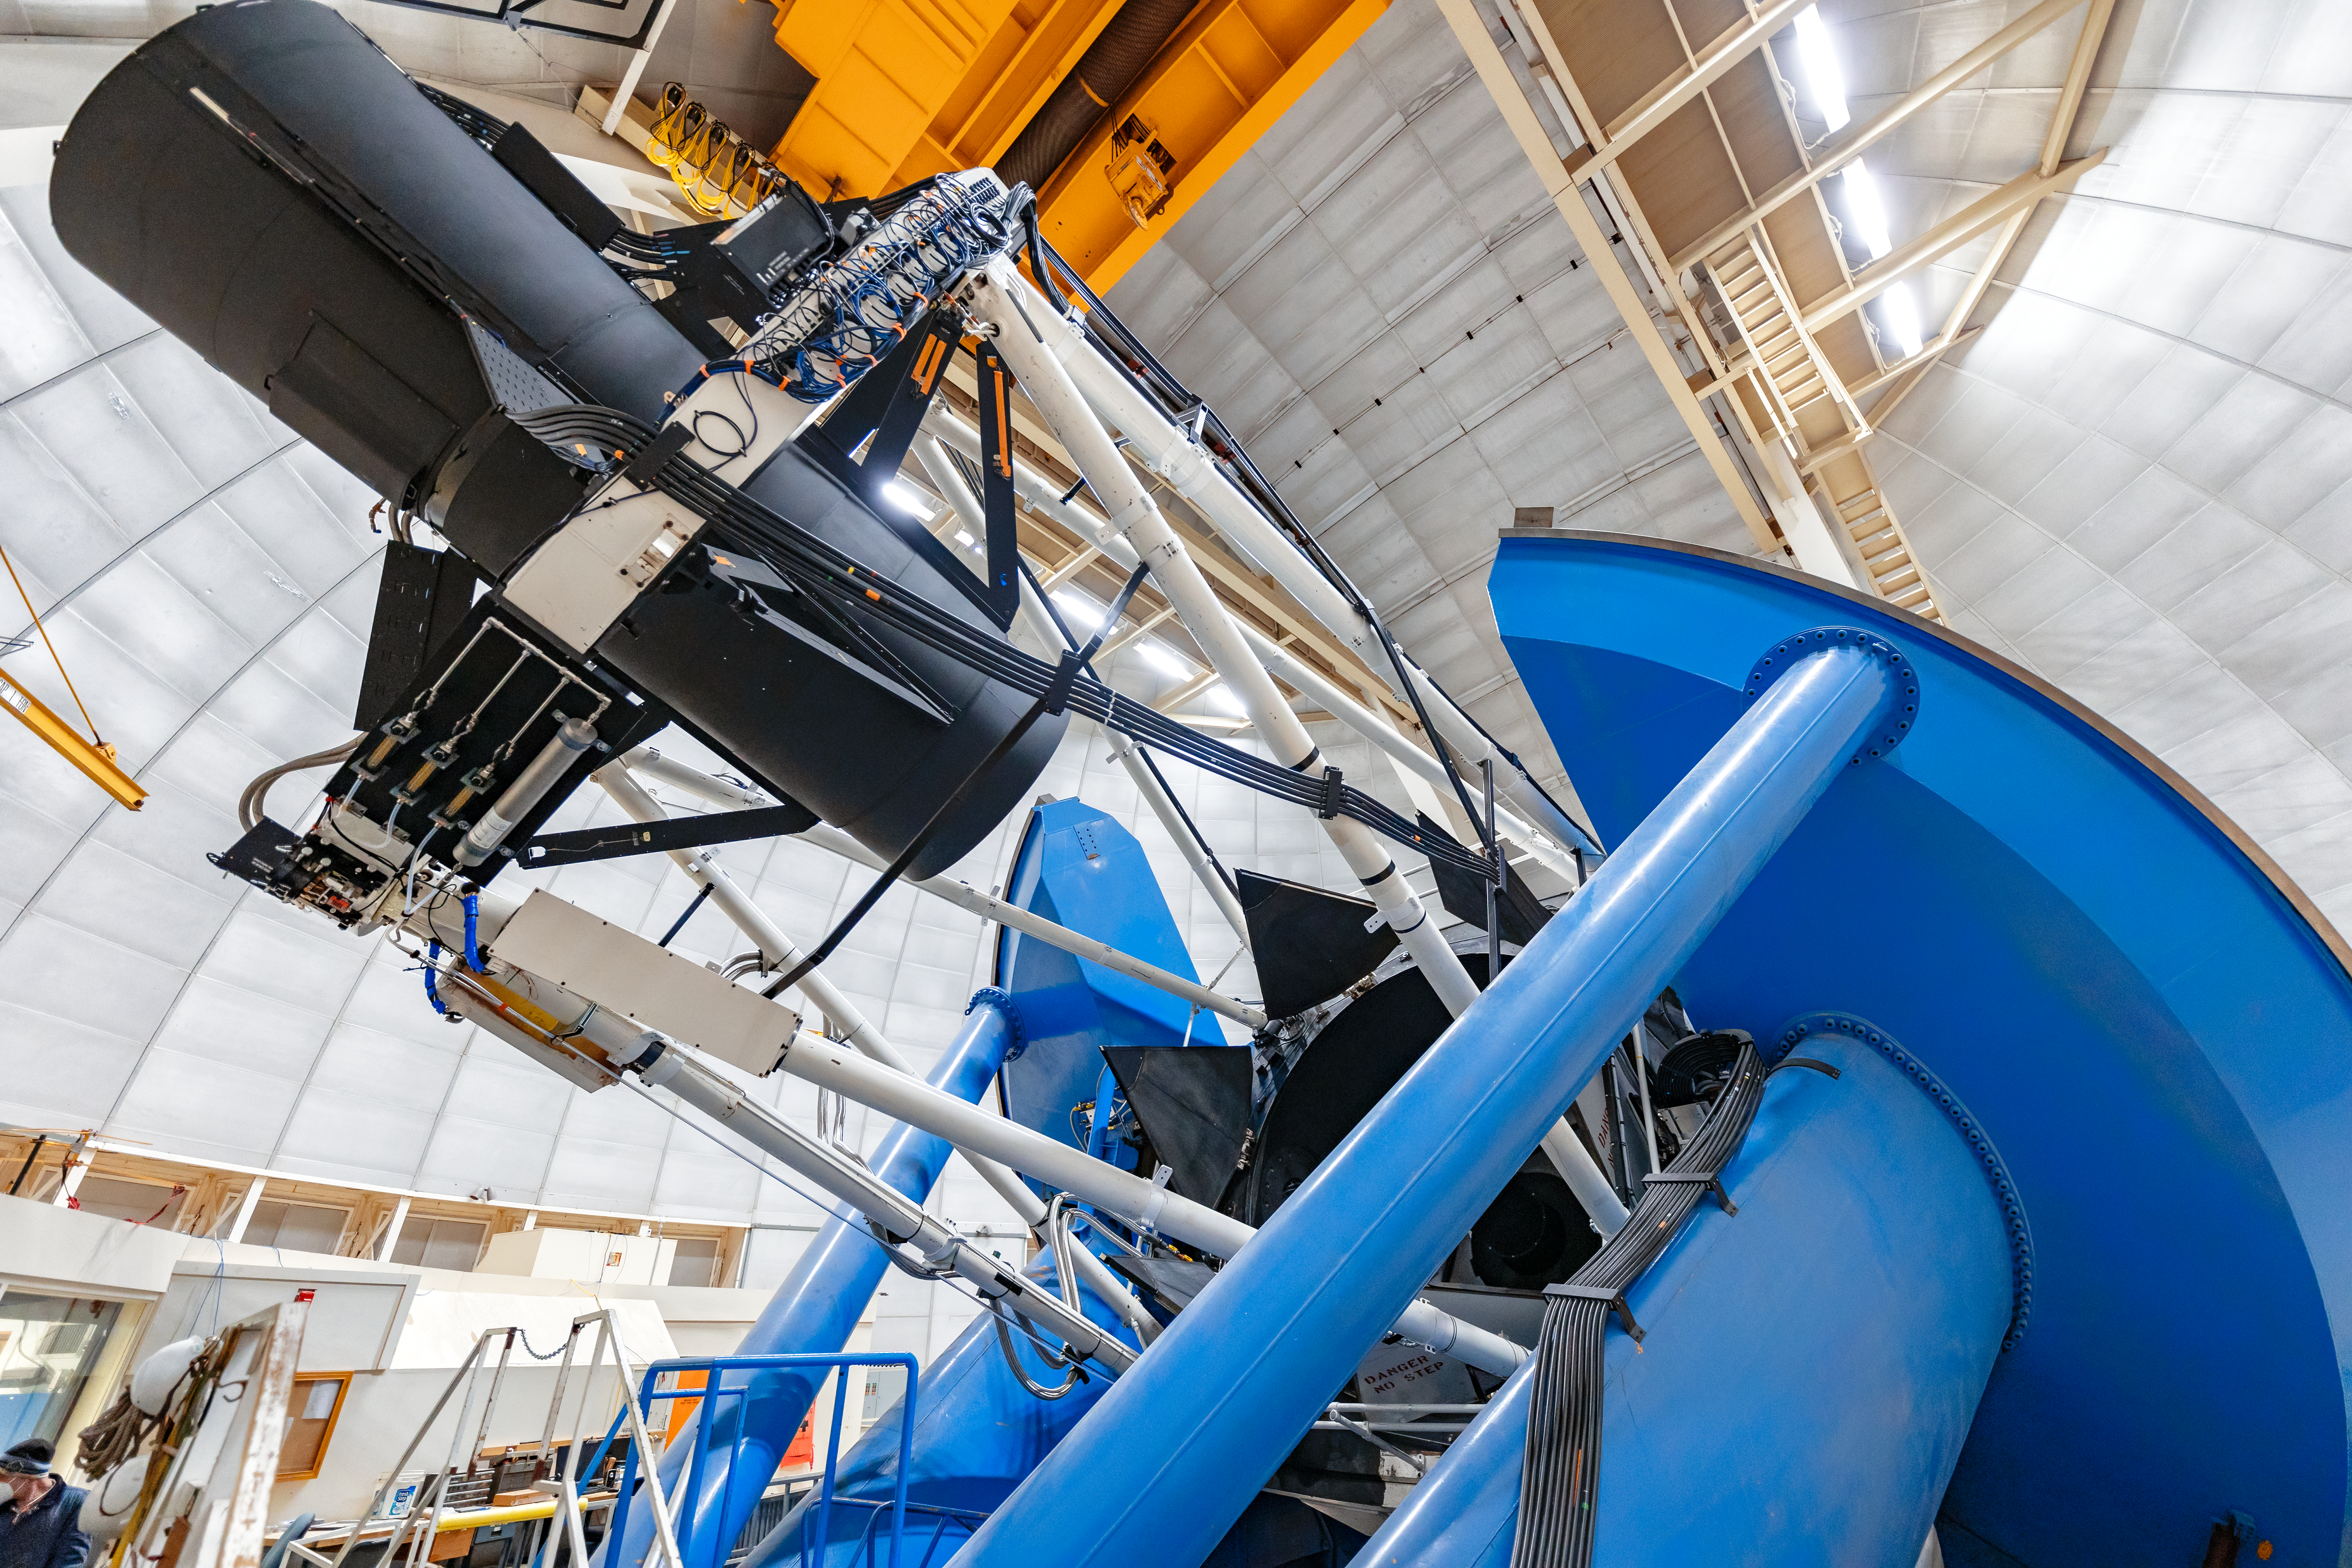

Nicholas U. Mayall 4-meter Telescope Interior

The interior of the Nicholas U. Mayall 4-meter Telescope on Kitt Peak National Observatory in Arizona.

Credit: KPNO/NOIRLab/NSF/AURA/T. Slovinský